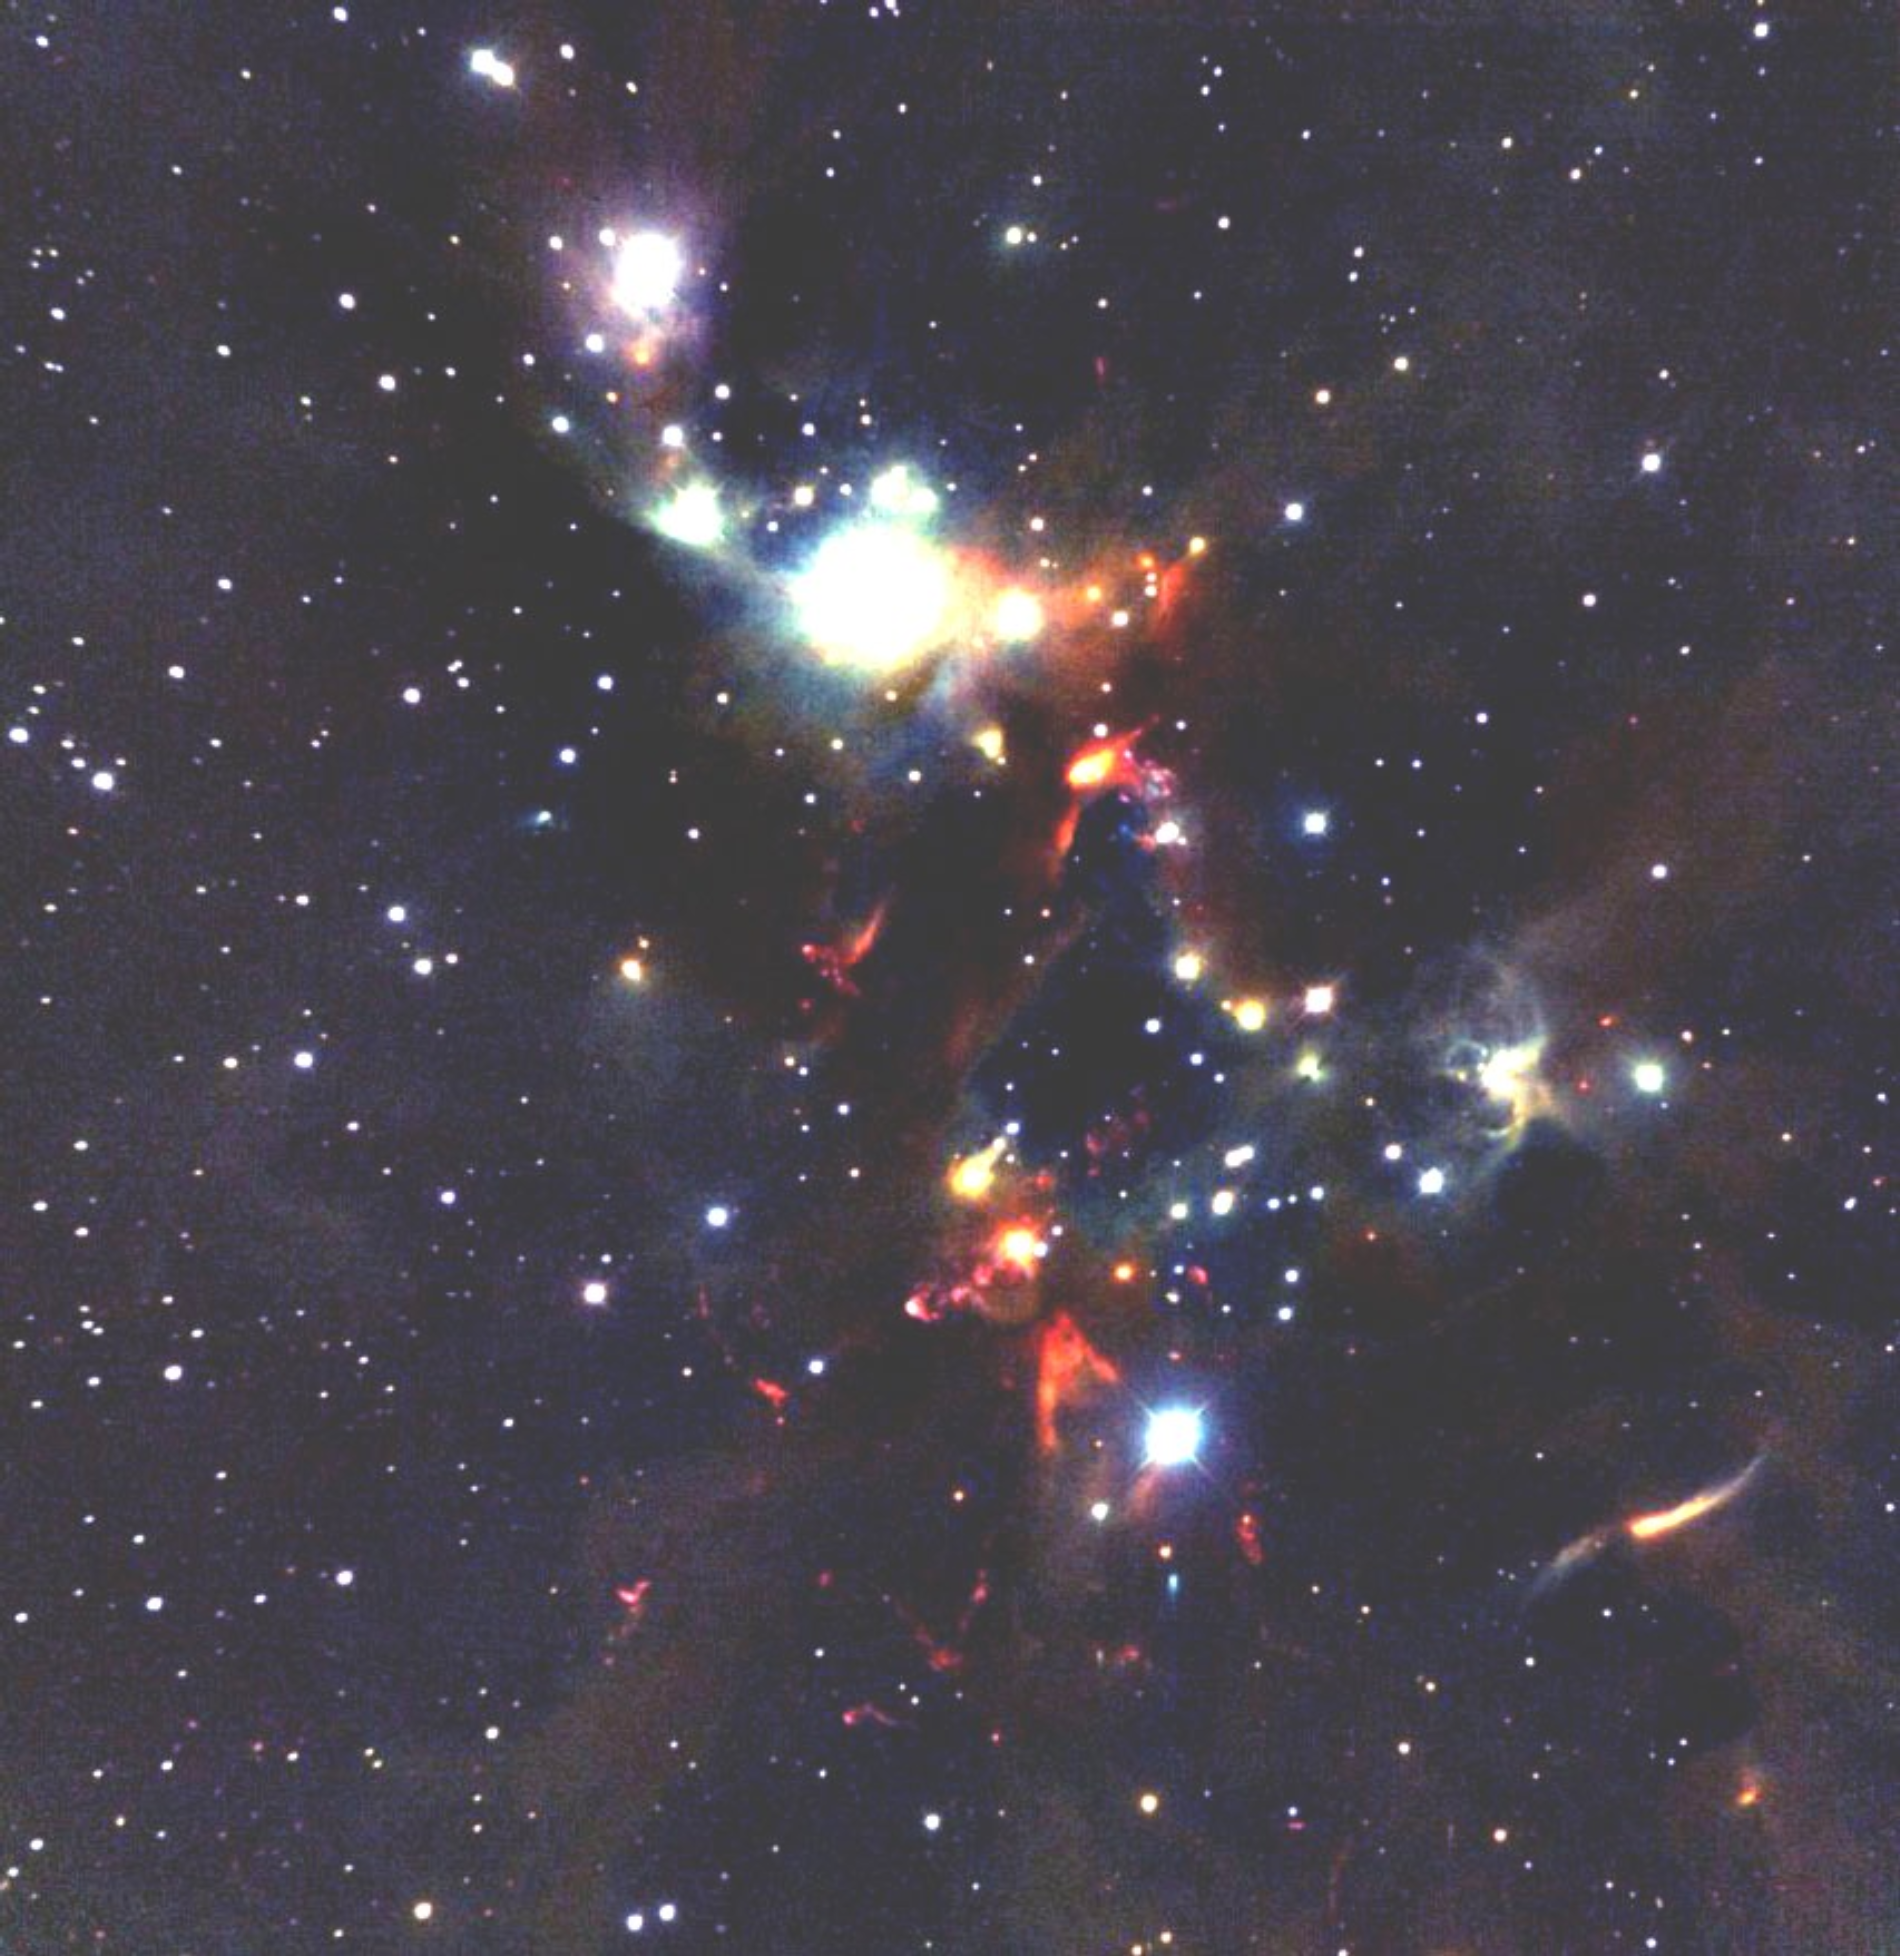

The NGC 1333 cluster

The NGC1333 cluster in the constellation Perseus is embedded deeply in the Perseus giant molecular cloud, at a distance of 1,000 light-years from Earth. It is the home to several hundred young and forming stars with ages less than about one million years. The cold molecular gas in he cloud collapses under the pull of gravity to form the new stars. Prominent in this infrared image are outflows of gas being driven by the forming stars, and shocks where these outflows strike the cold molecular material in the surrounding cloud. This image was obtained with the University of Florida’s near-infrared camera and multi-object spectrometer named FLAMINGOS, using the National Science Foundation’s 2.1-meter telescope at Kitt Peak National Observatory near Tucson AZ. The three colors in the image correspond to near-infrared wavelengths: red (2.2 microns), green (1.6 microns), and blue (1.3 microns).

Credit: University of Florida and NOIRLab/NSF/AURA